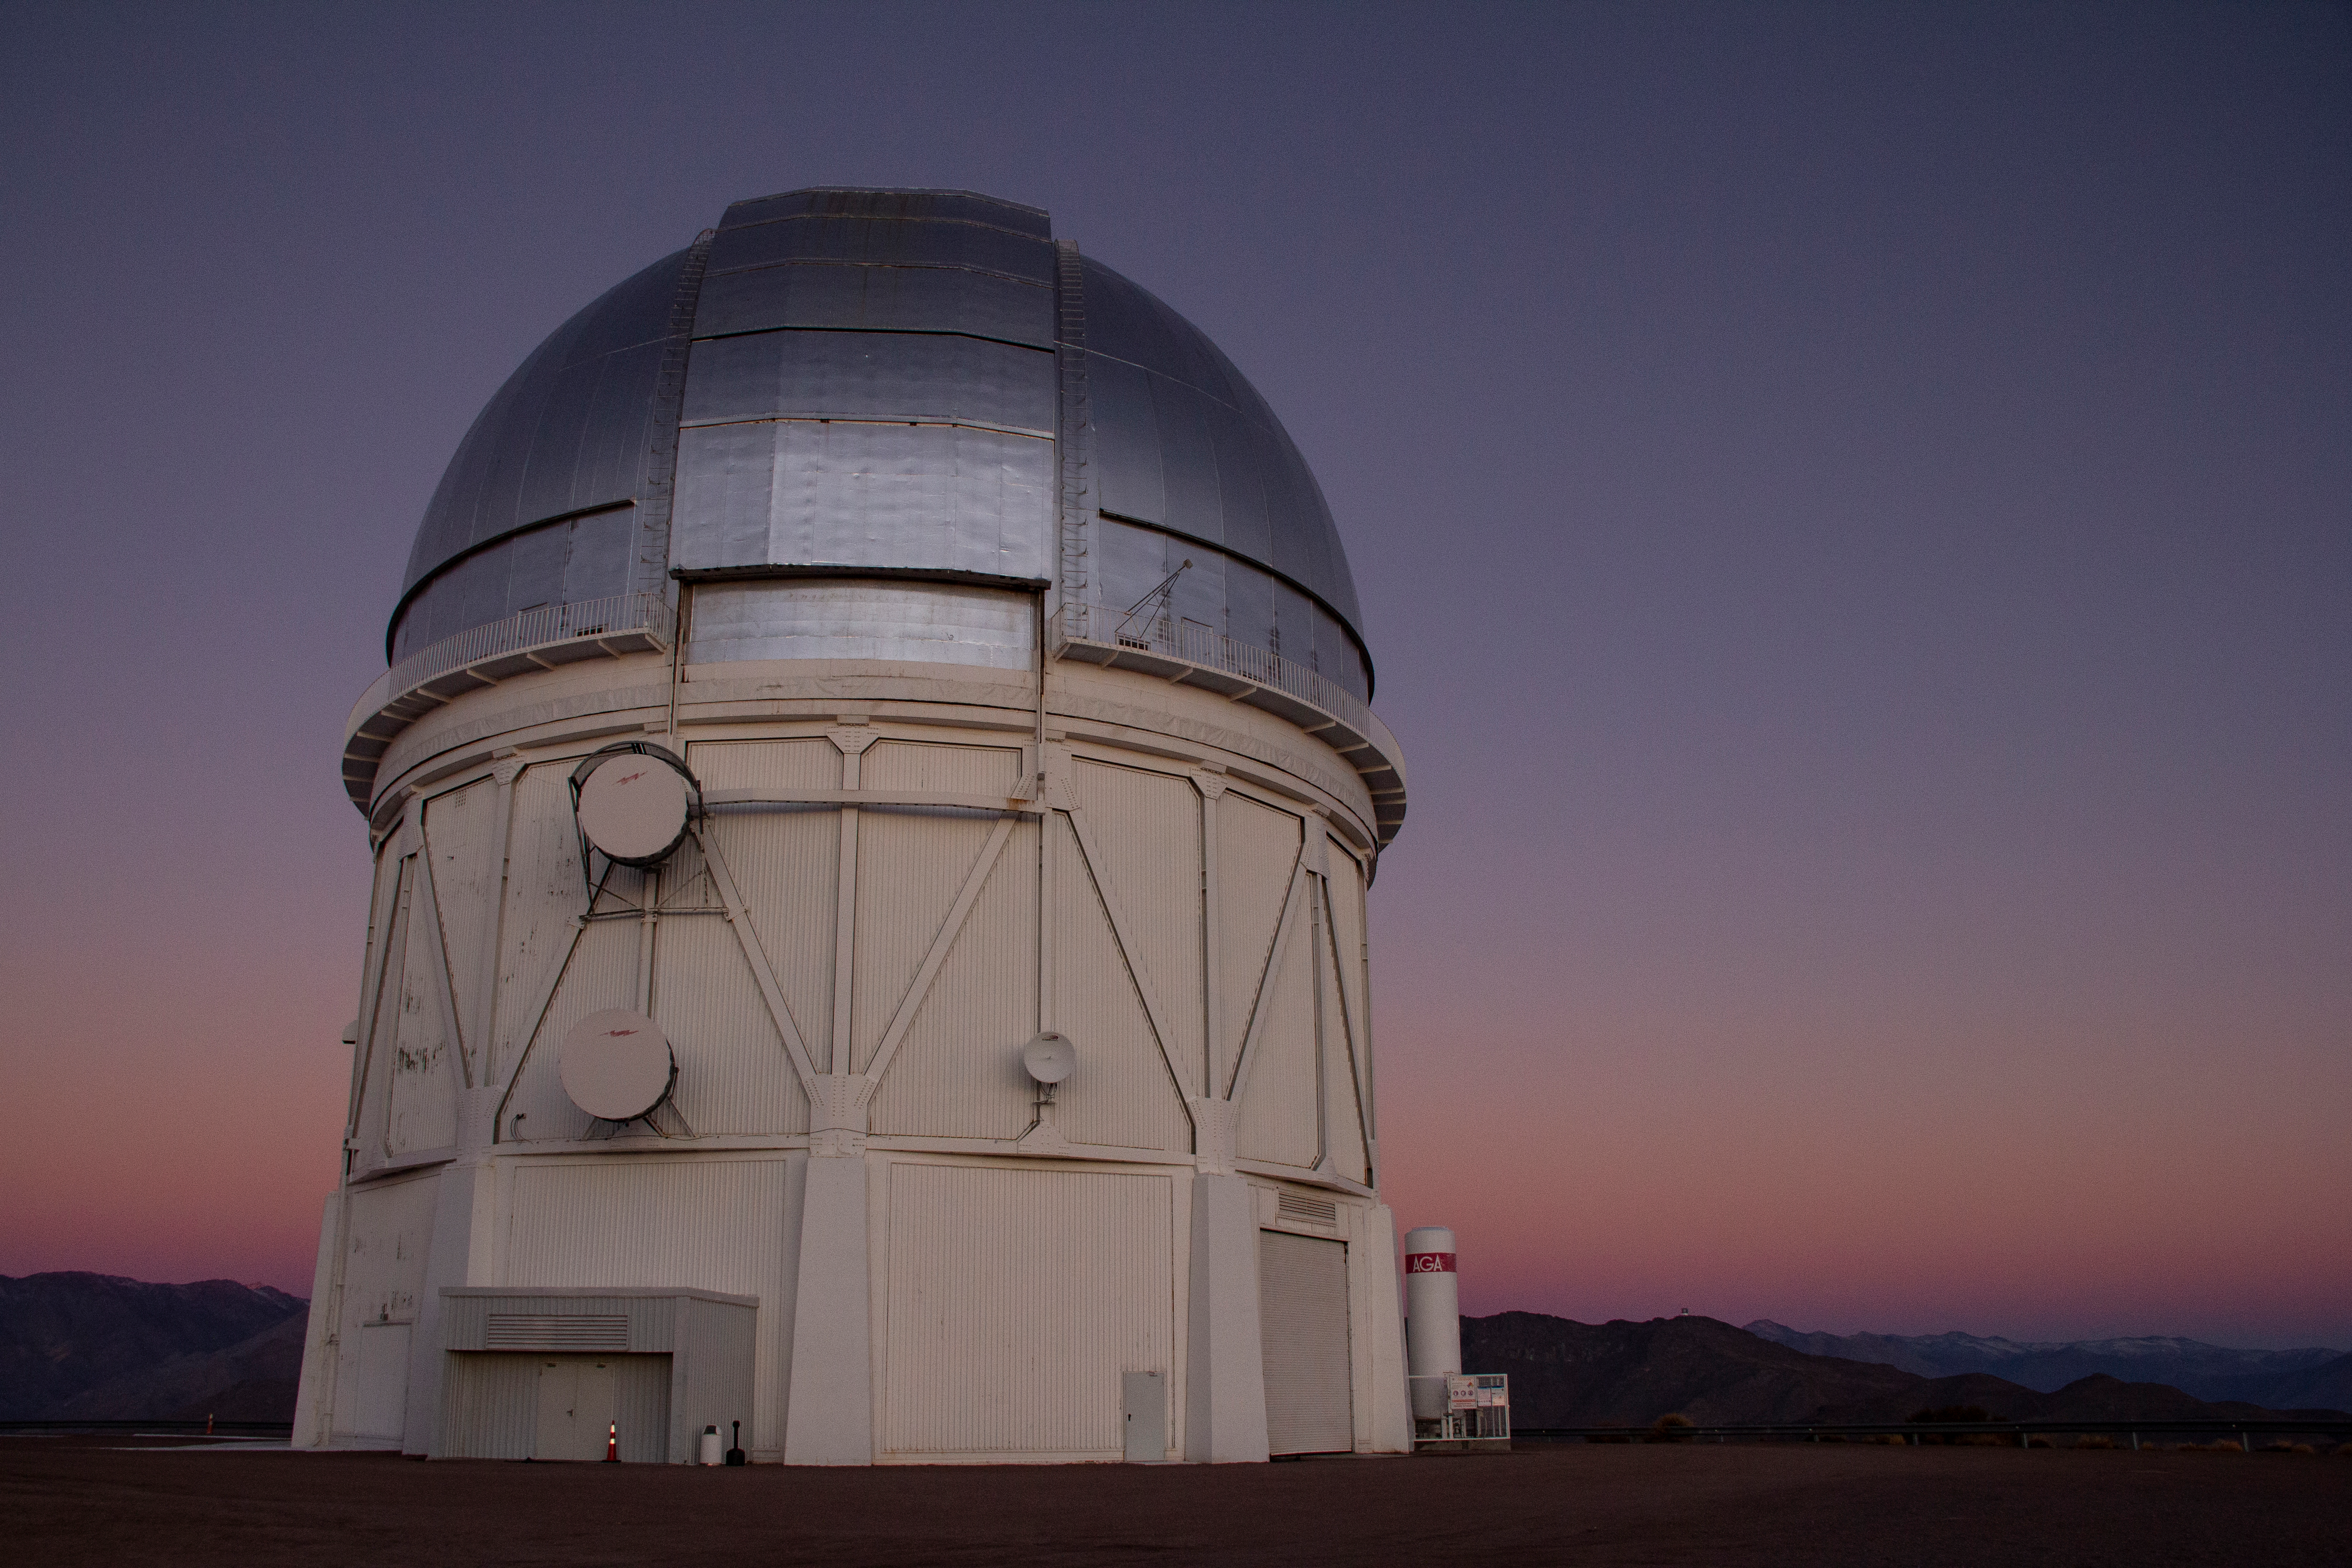

Cerro Tololo Inter-American Observatory

Sunset at the Víctor M. Blanco 4-meter Telescope at Cerro Tololo Inter-American Observatory in Chile. In the background, the Rubin Observatory construction is visible on Cerro Pachón. 30 June 2019.

Credit: CTIO/NOIRLab/NSF/AURA/P. Marenfeld